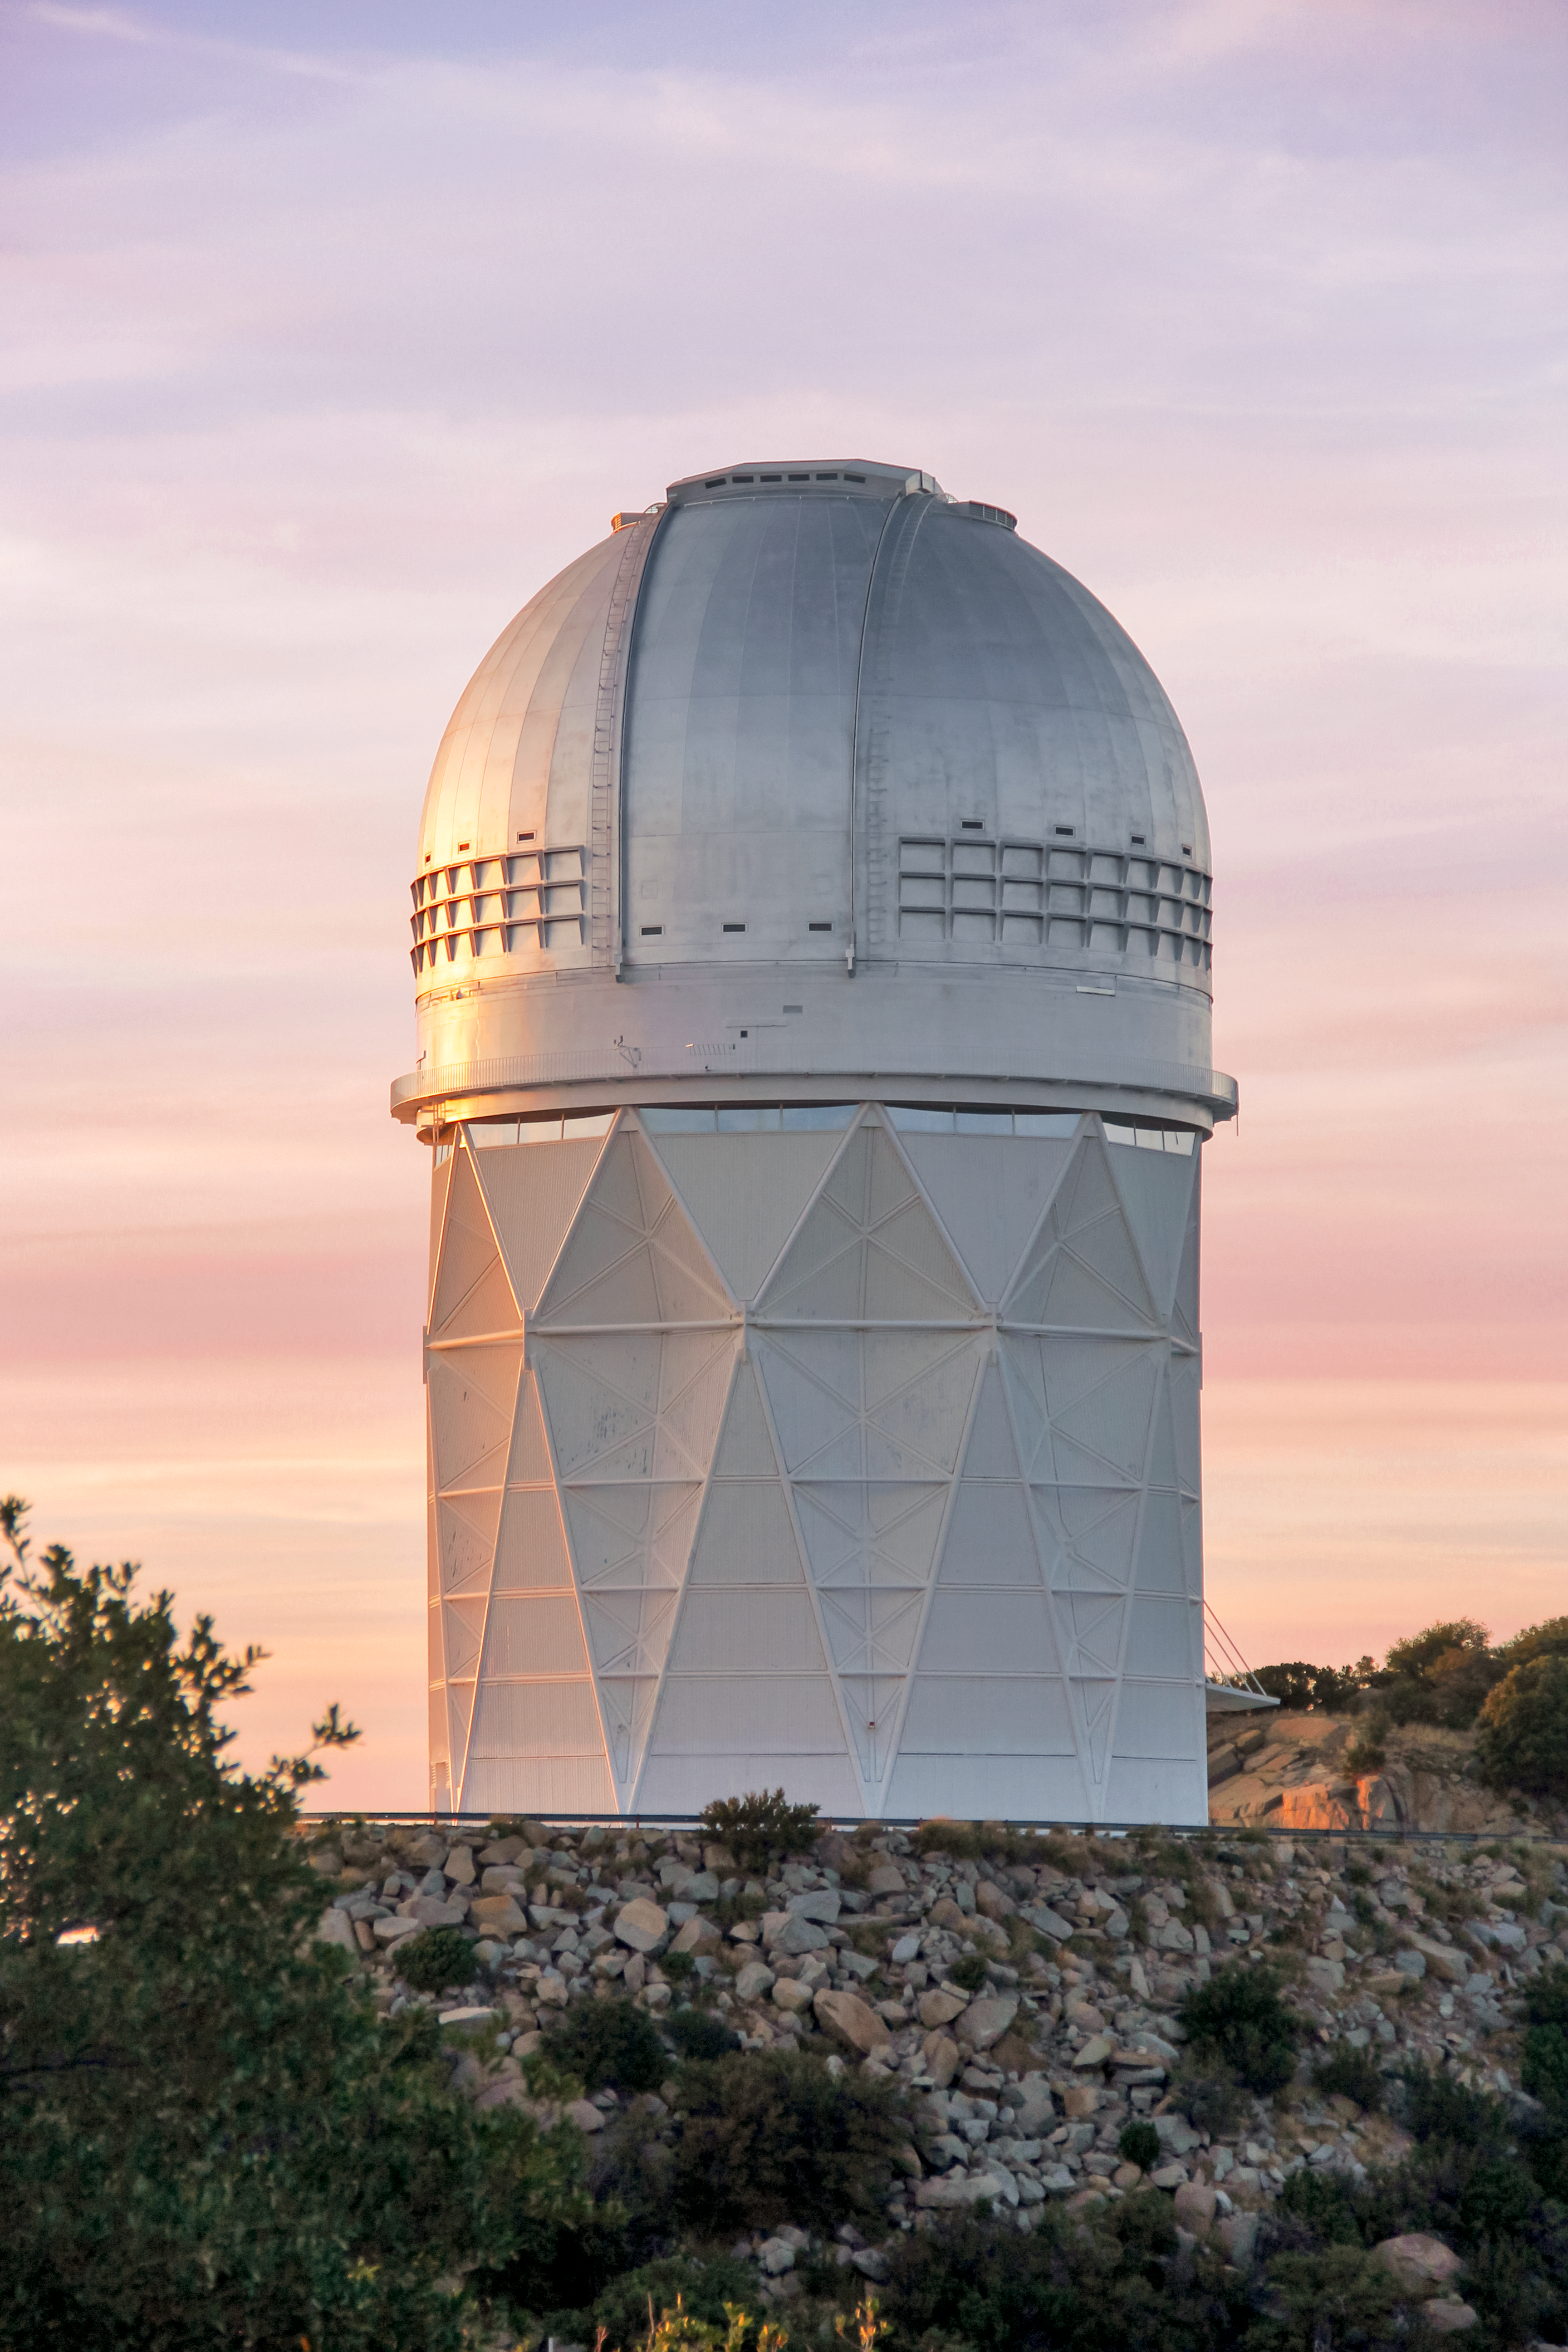

Nicholas U. Mayall 4-meter Telescope

The Nicholas U. Mayall 4-meter Telescope at sunset on Kitt Peak National Observatory near Tucson, AZ. Credit: P. Marenfeld

Credit: KPNO/NOIRLab/NSF/AURA/P. Marenfeld